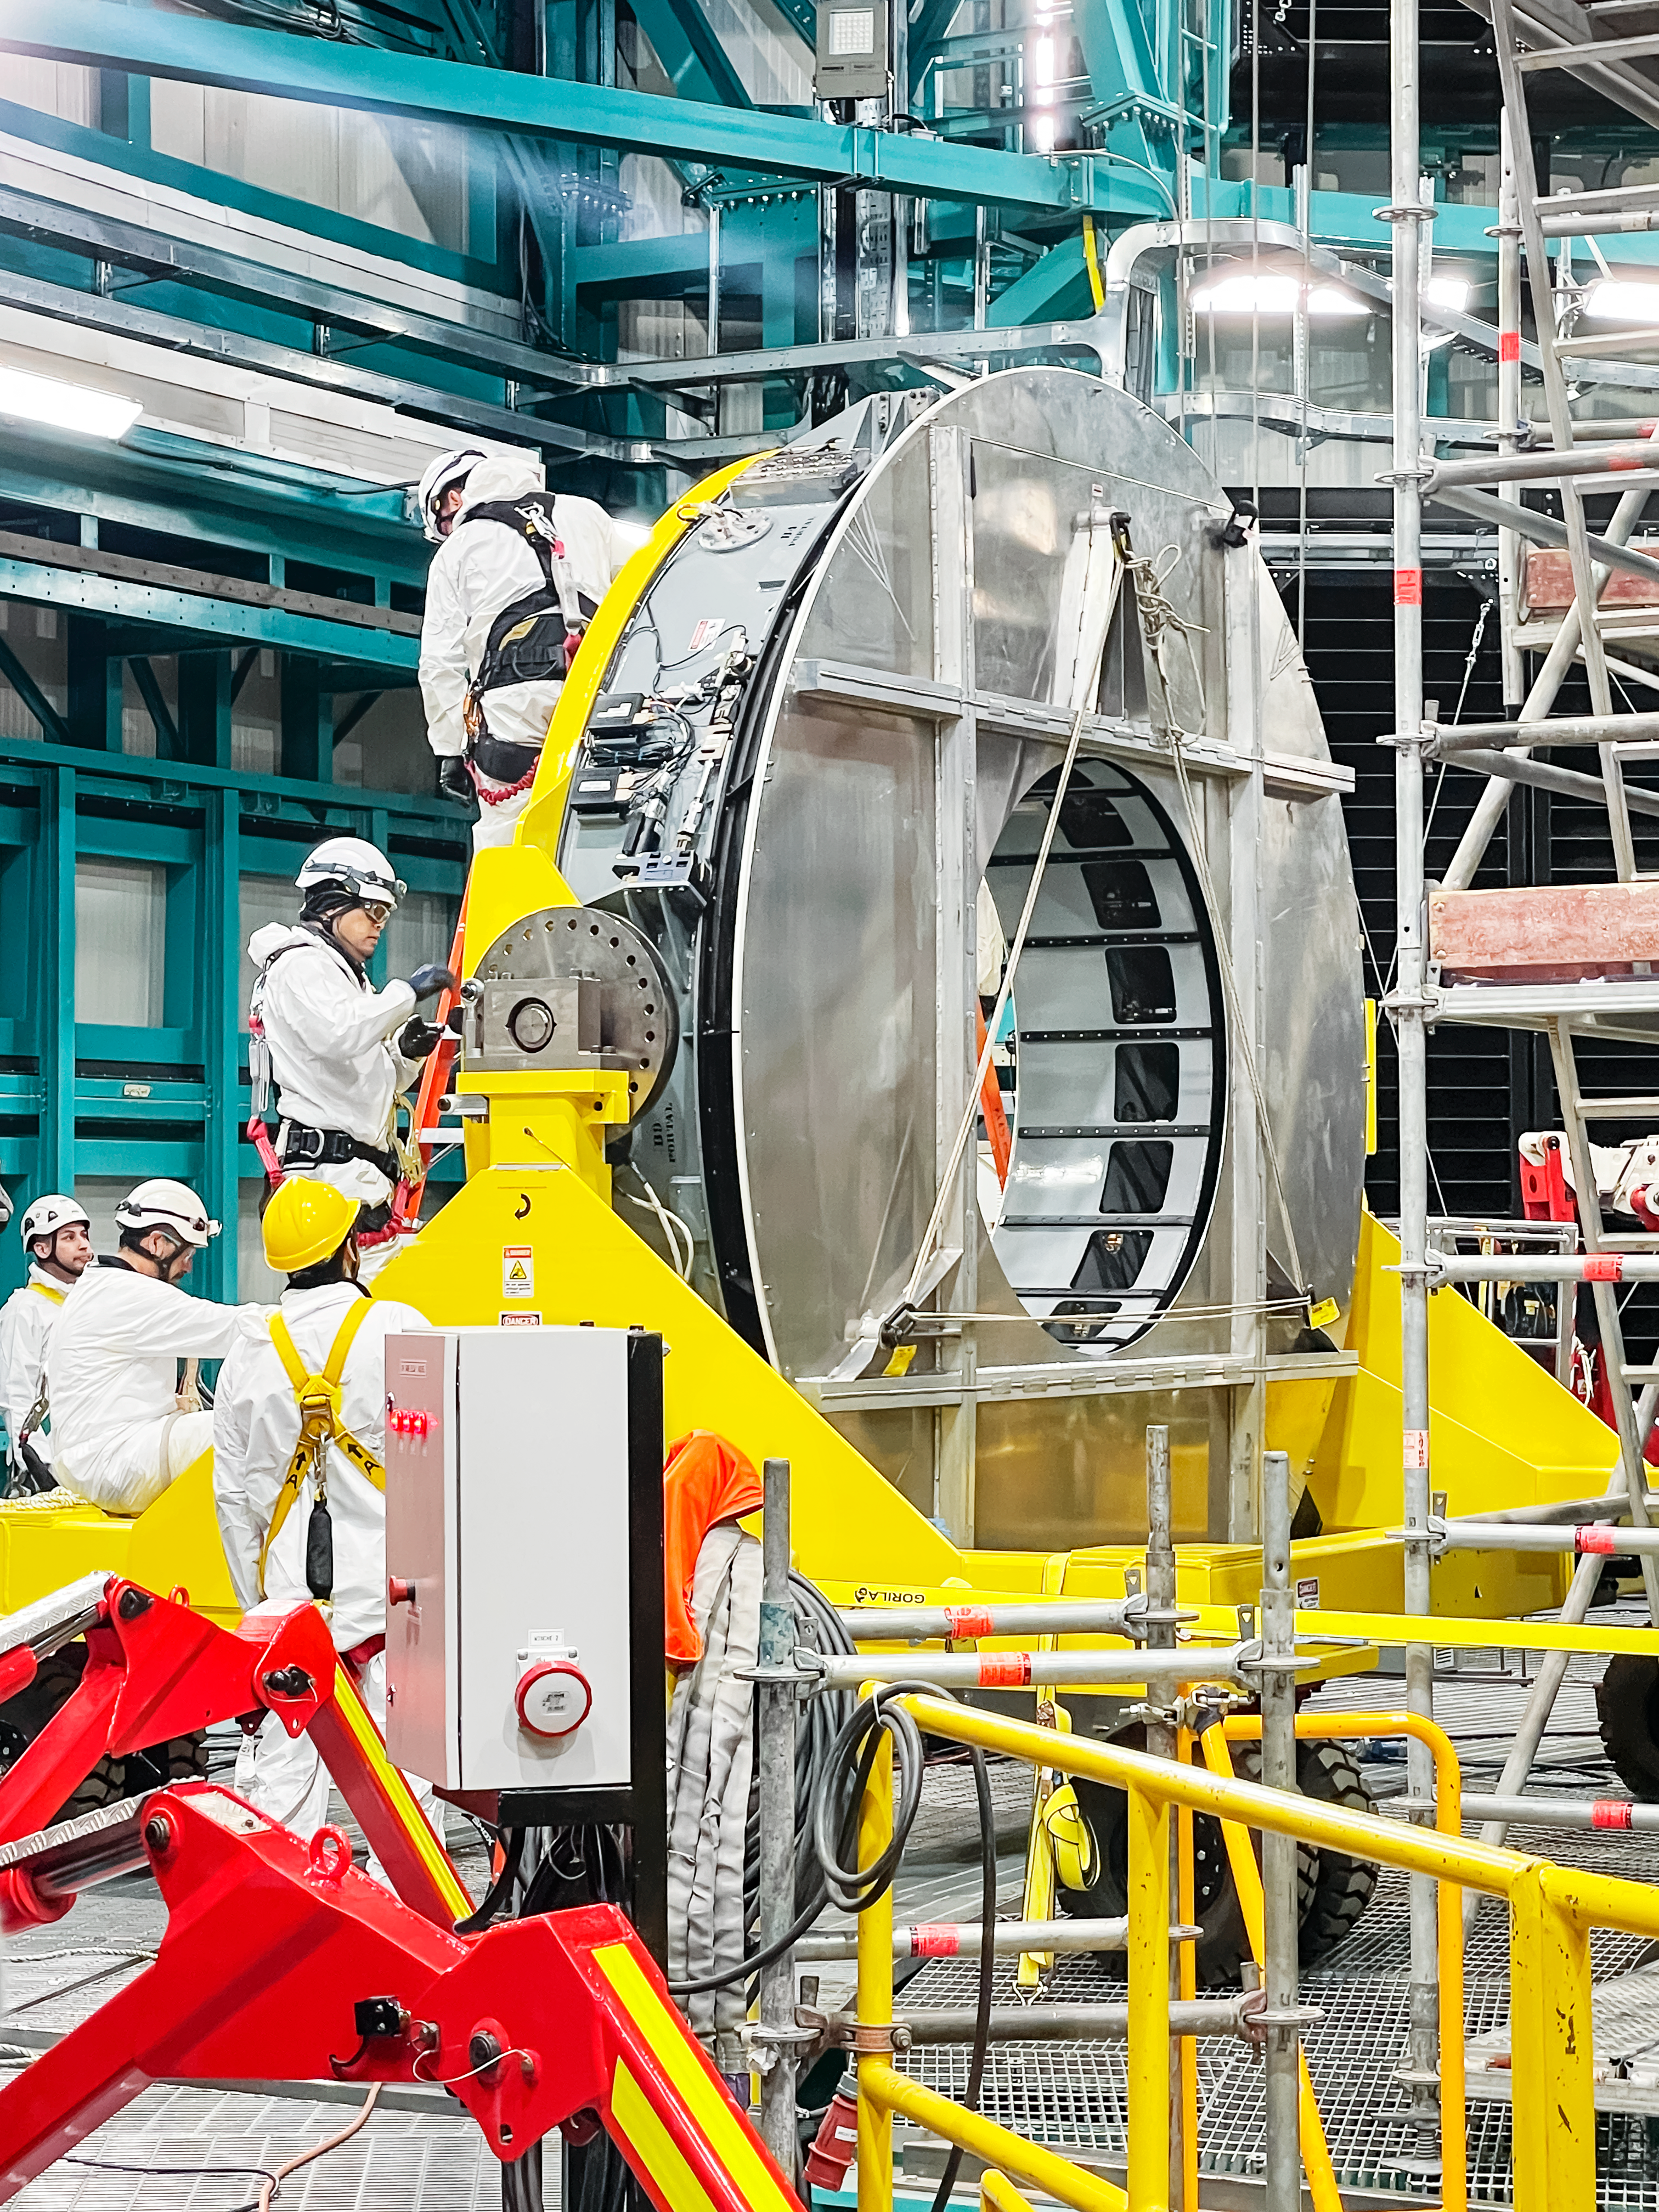

Rubin Observatory's secondary mirror is installed onto the telescope

On July 24, 2024, Vera C. Rubin Observatory's 3.5-meter secondary mirror was installed onto the Simonyi Survey Telescope. The installation was successfully completed after installing the mirror onto its support cell and moving the combined structure from Rubin's maintenance floor up to the dome level via the heavy-load platform lift. The secondary mirror is the first piece of glass to be installed into its final position on the telescope.

Credit: RubinObs/NOIRLab/SLAC/NSF/DOE/AURA/S. MacBride